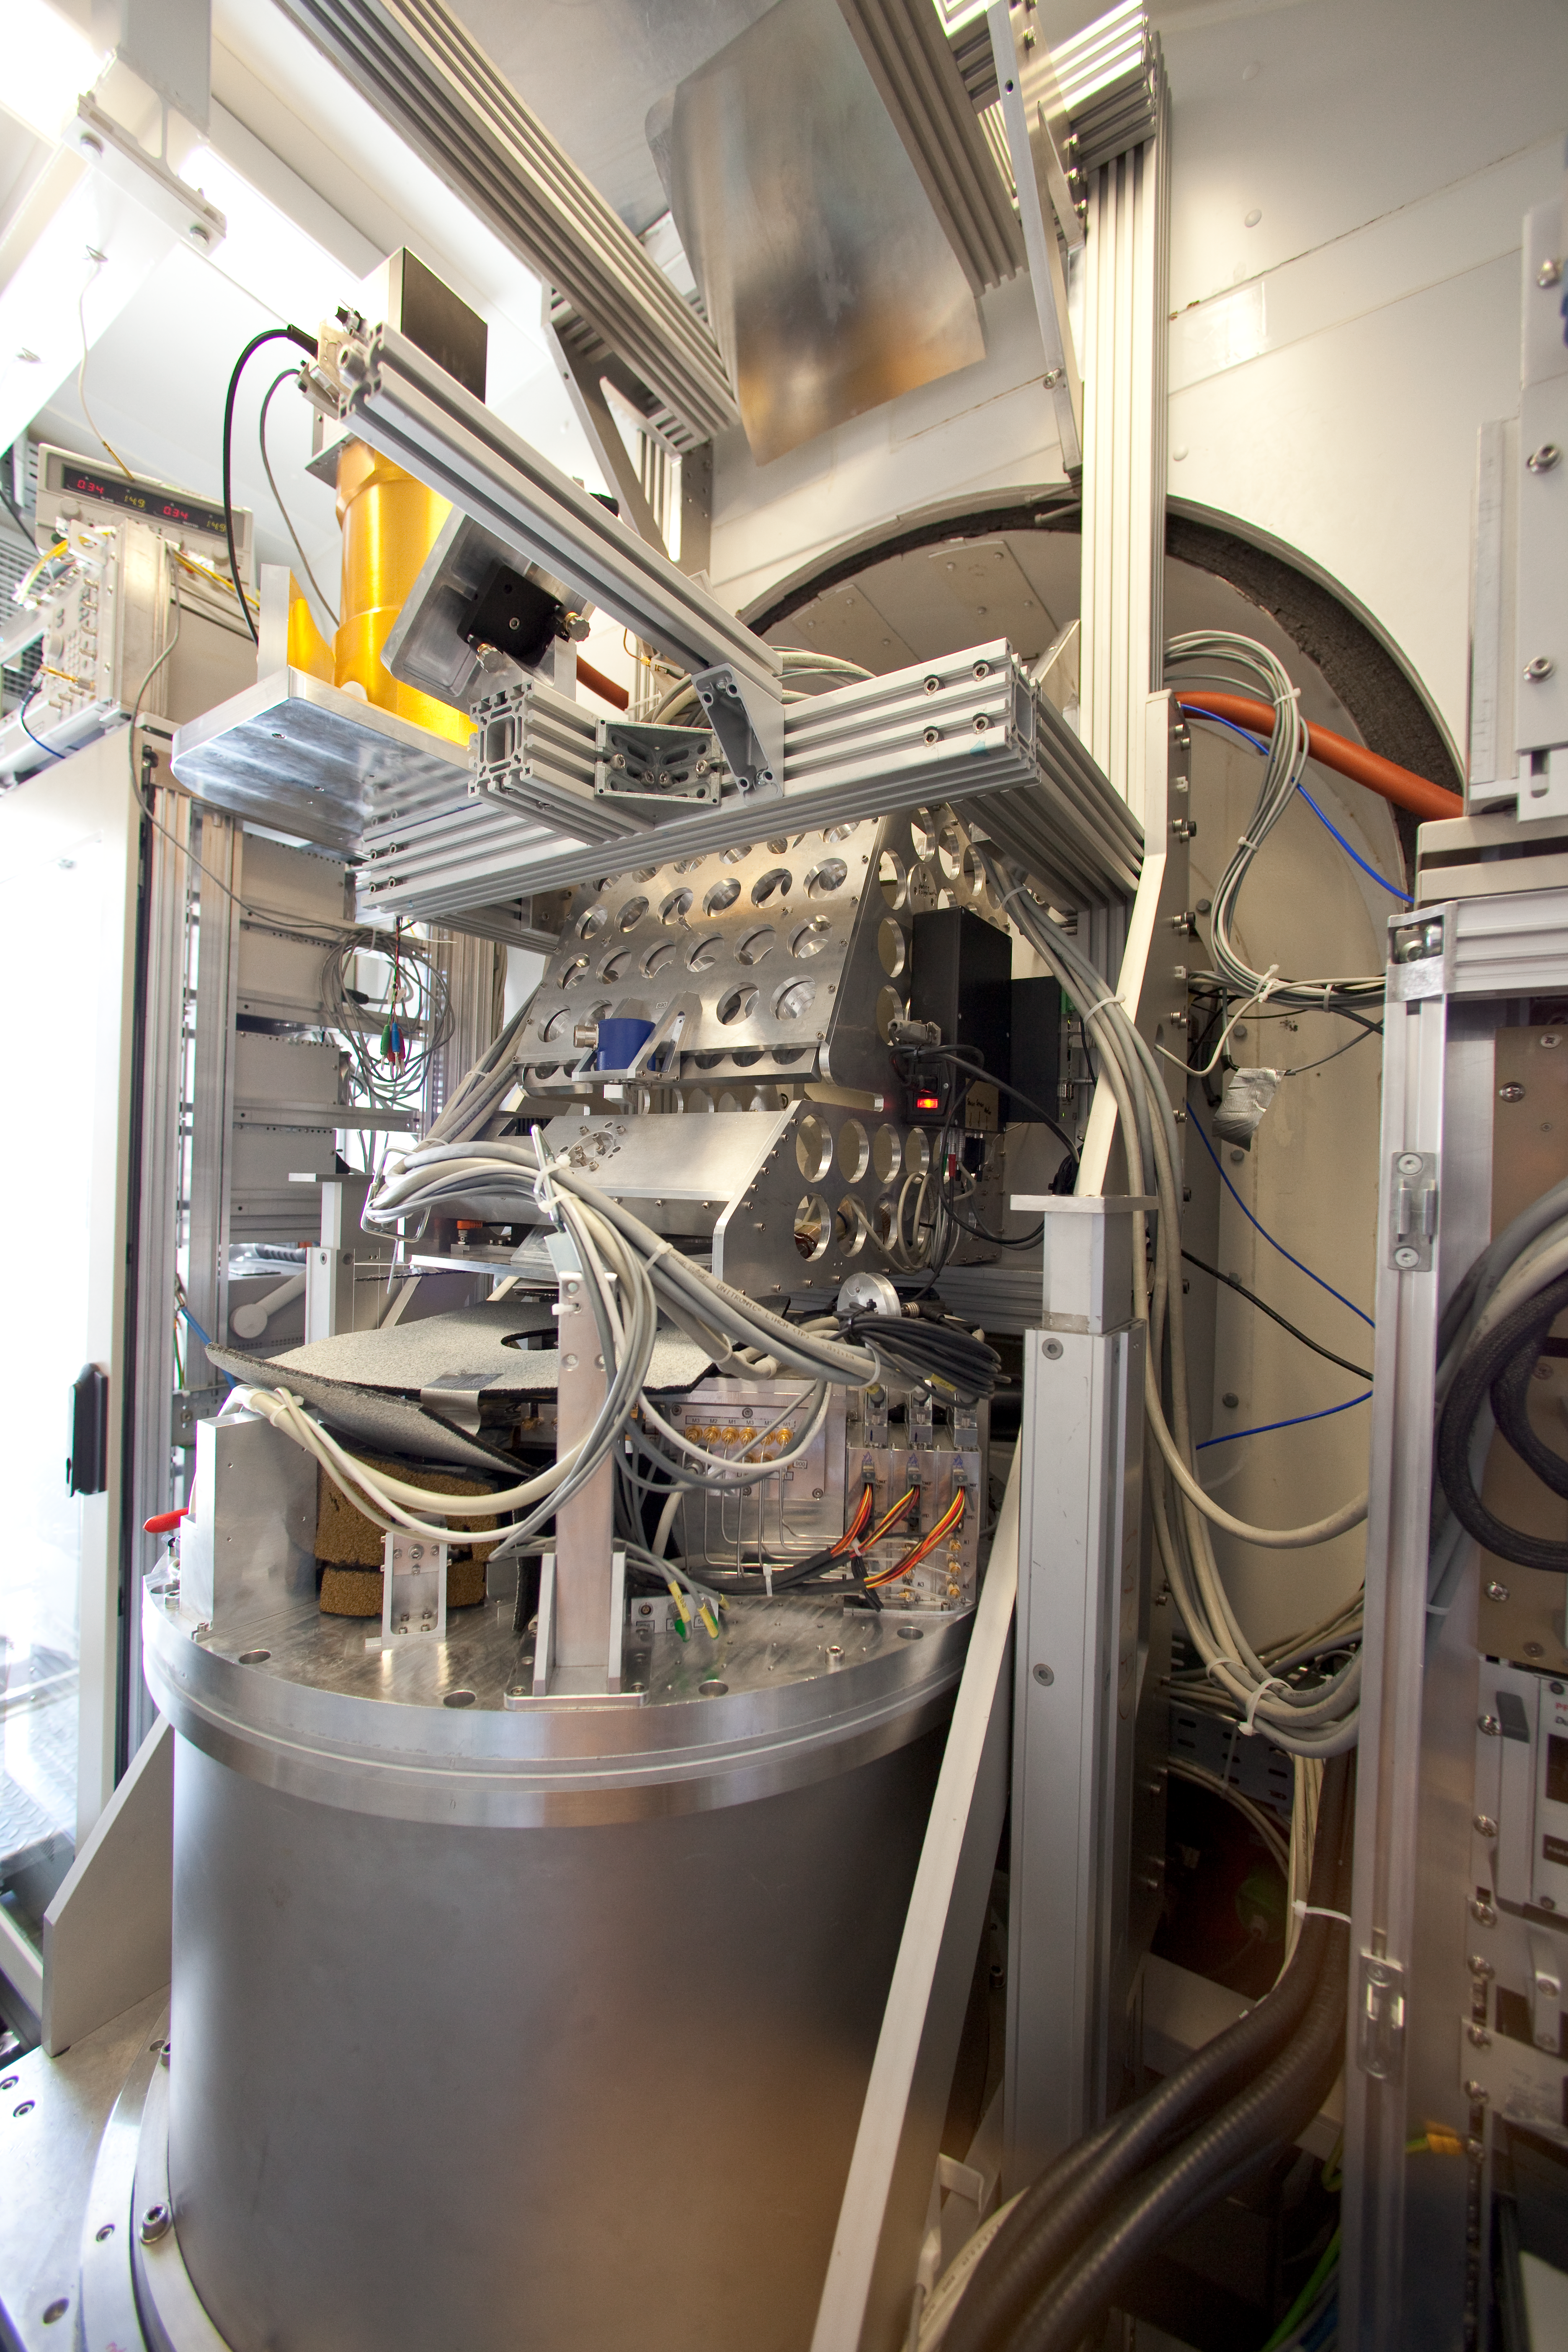

APEX

Champ+ and the Nasmyth b cabin at APEX. This image was obtained in March 2009.

Credit: ESO